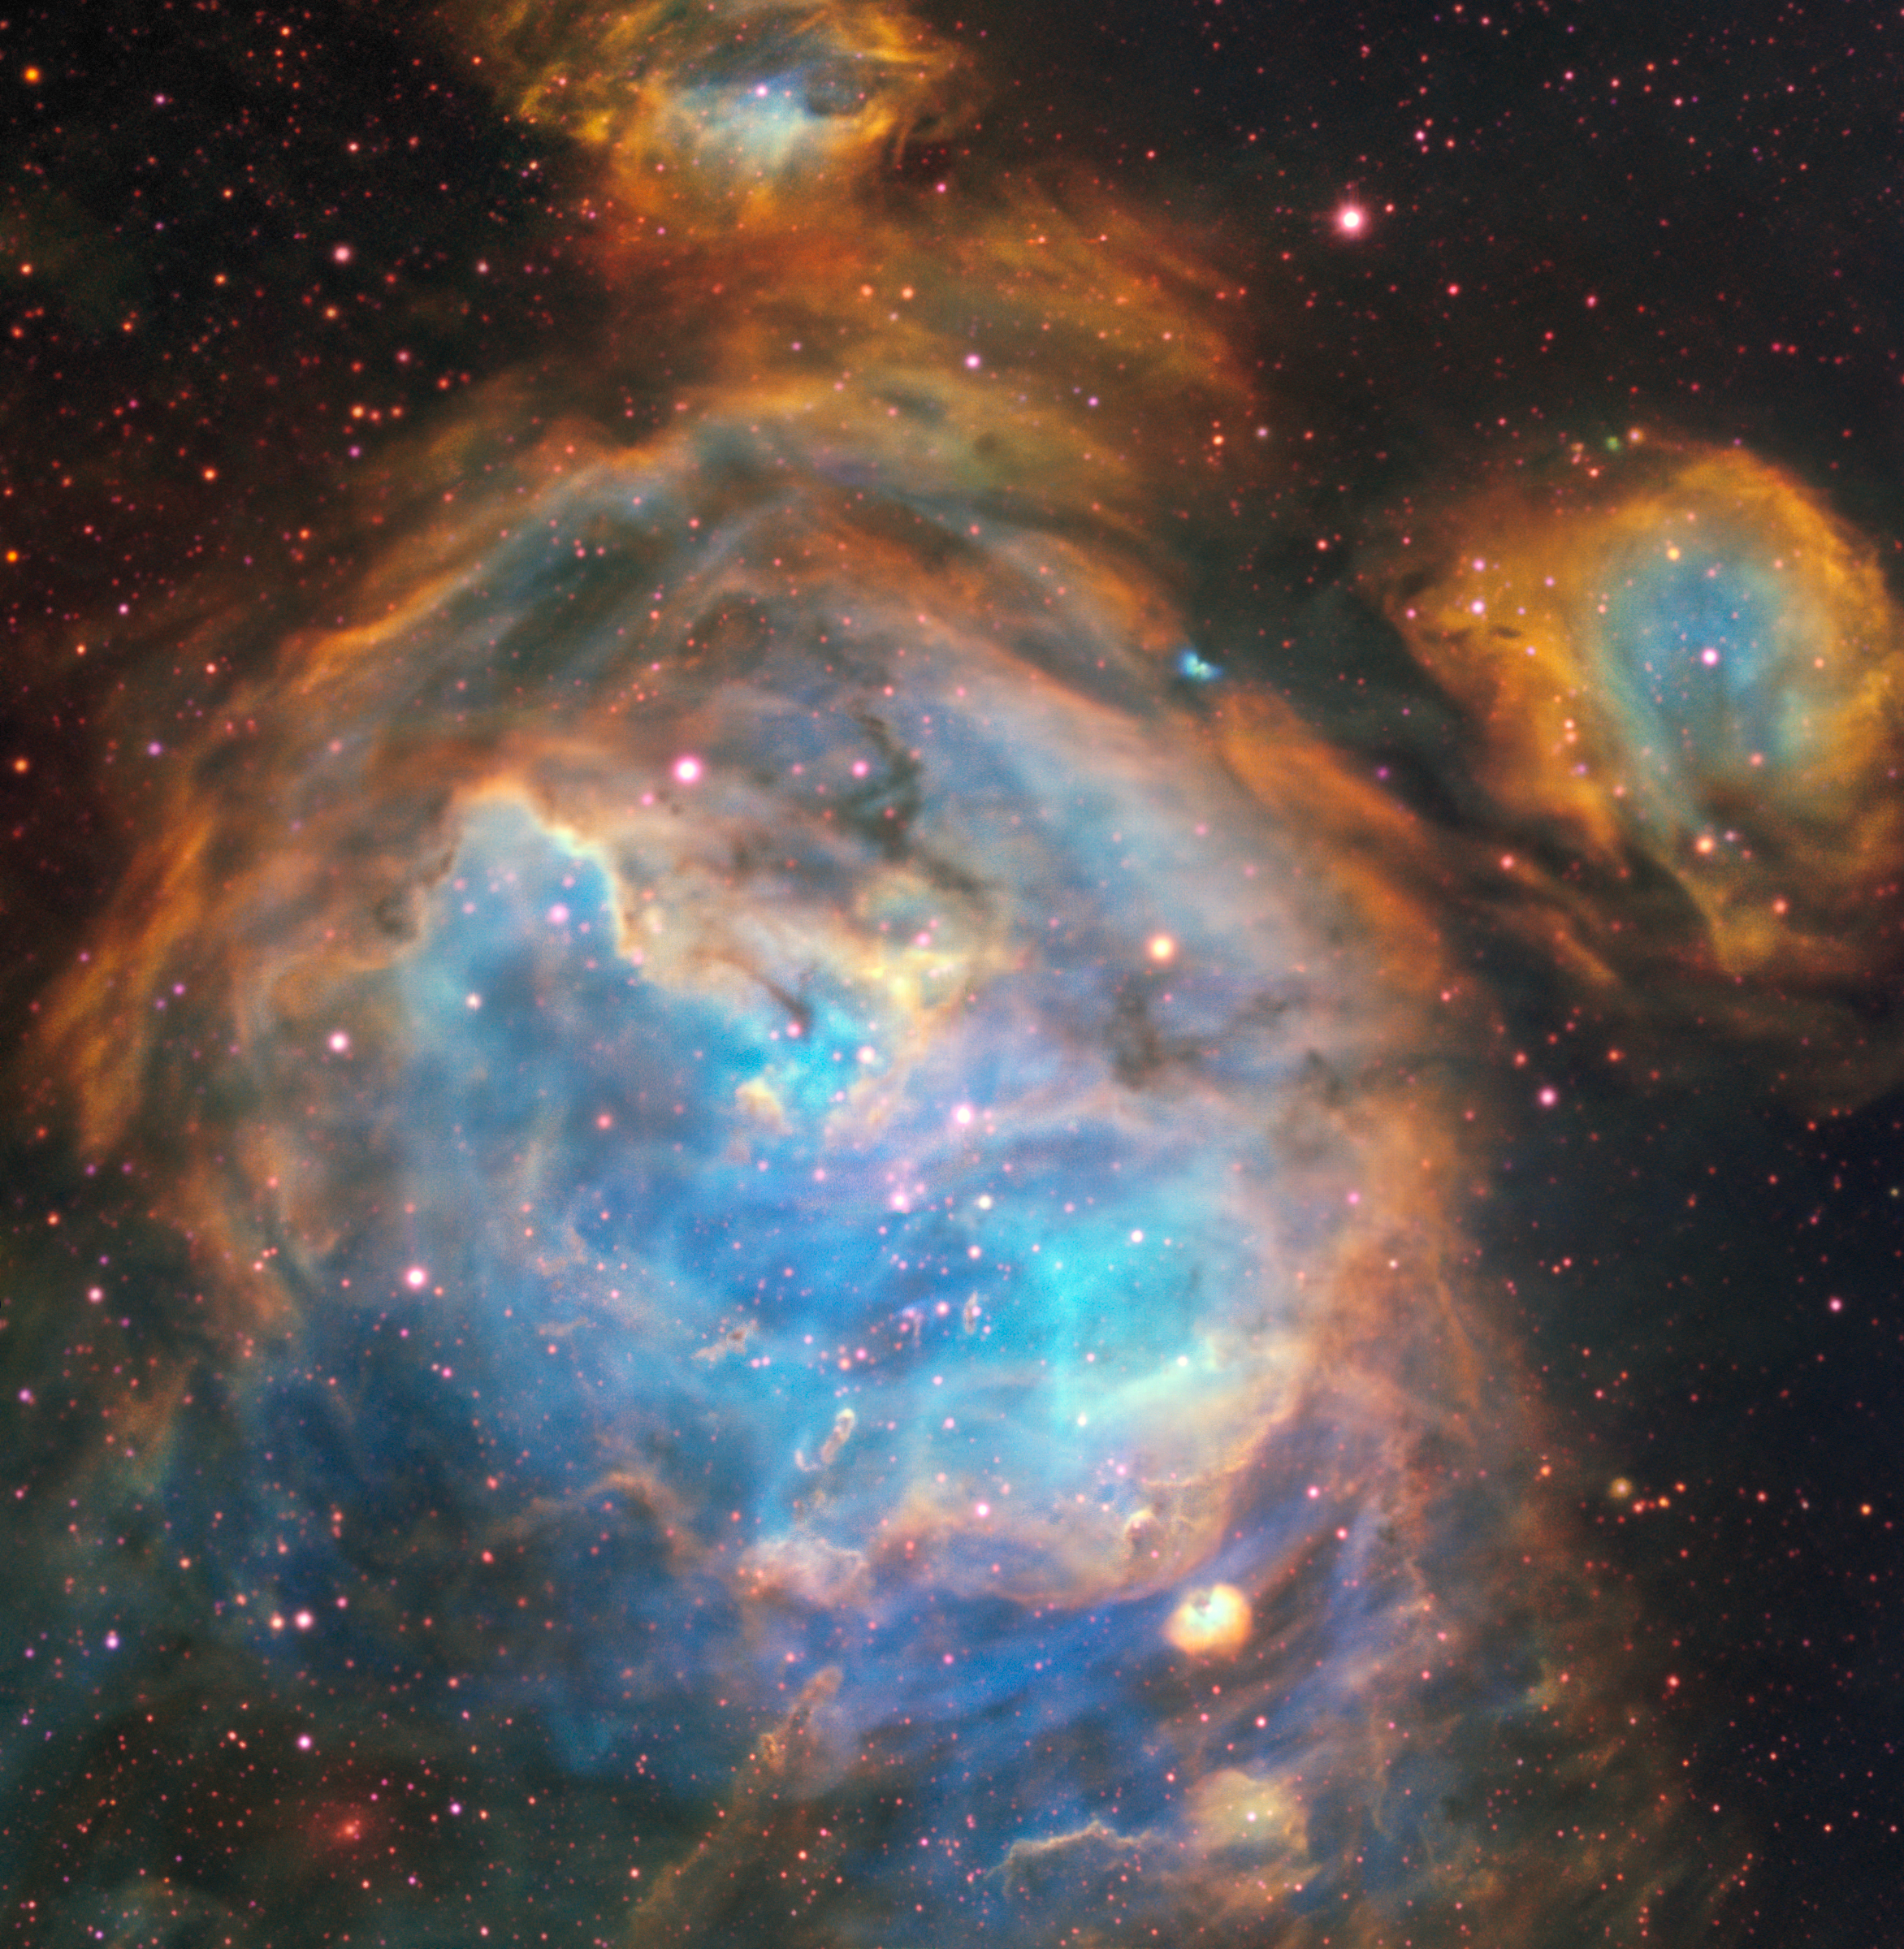

Bubbles of Brand New Stars

This dazzling region of newly-forming stars in the Large Magellanic Cloud (LMC) was captured by the Multi Unit Spectroscopic Explorer instrument on ESO’s Very Large Telescope. The relatively small amount of dust in the LMC and MUSE’s acute vision allowed intricate details of the region to be picked out in visible light.

Credit: ESO, A McLeod et al.